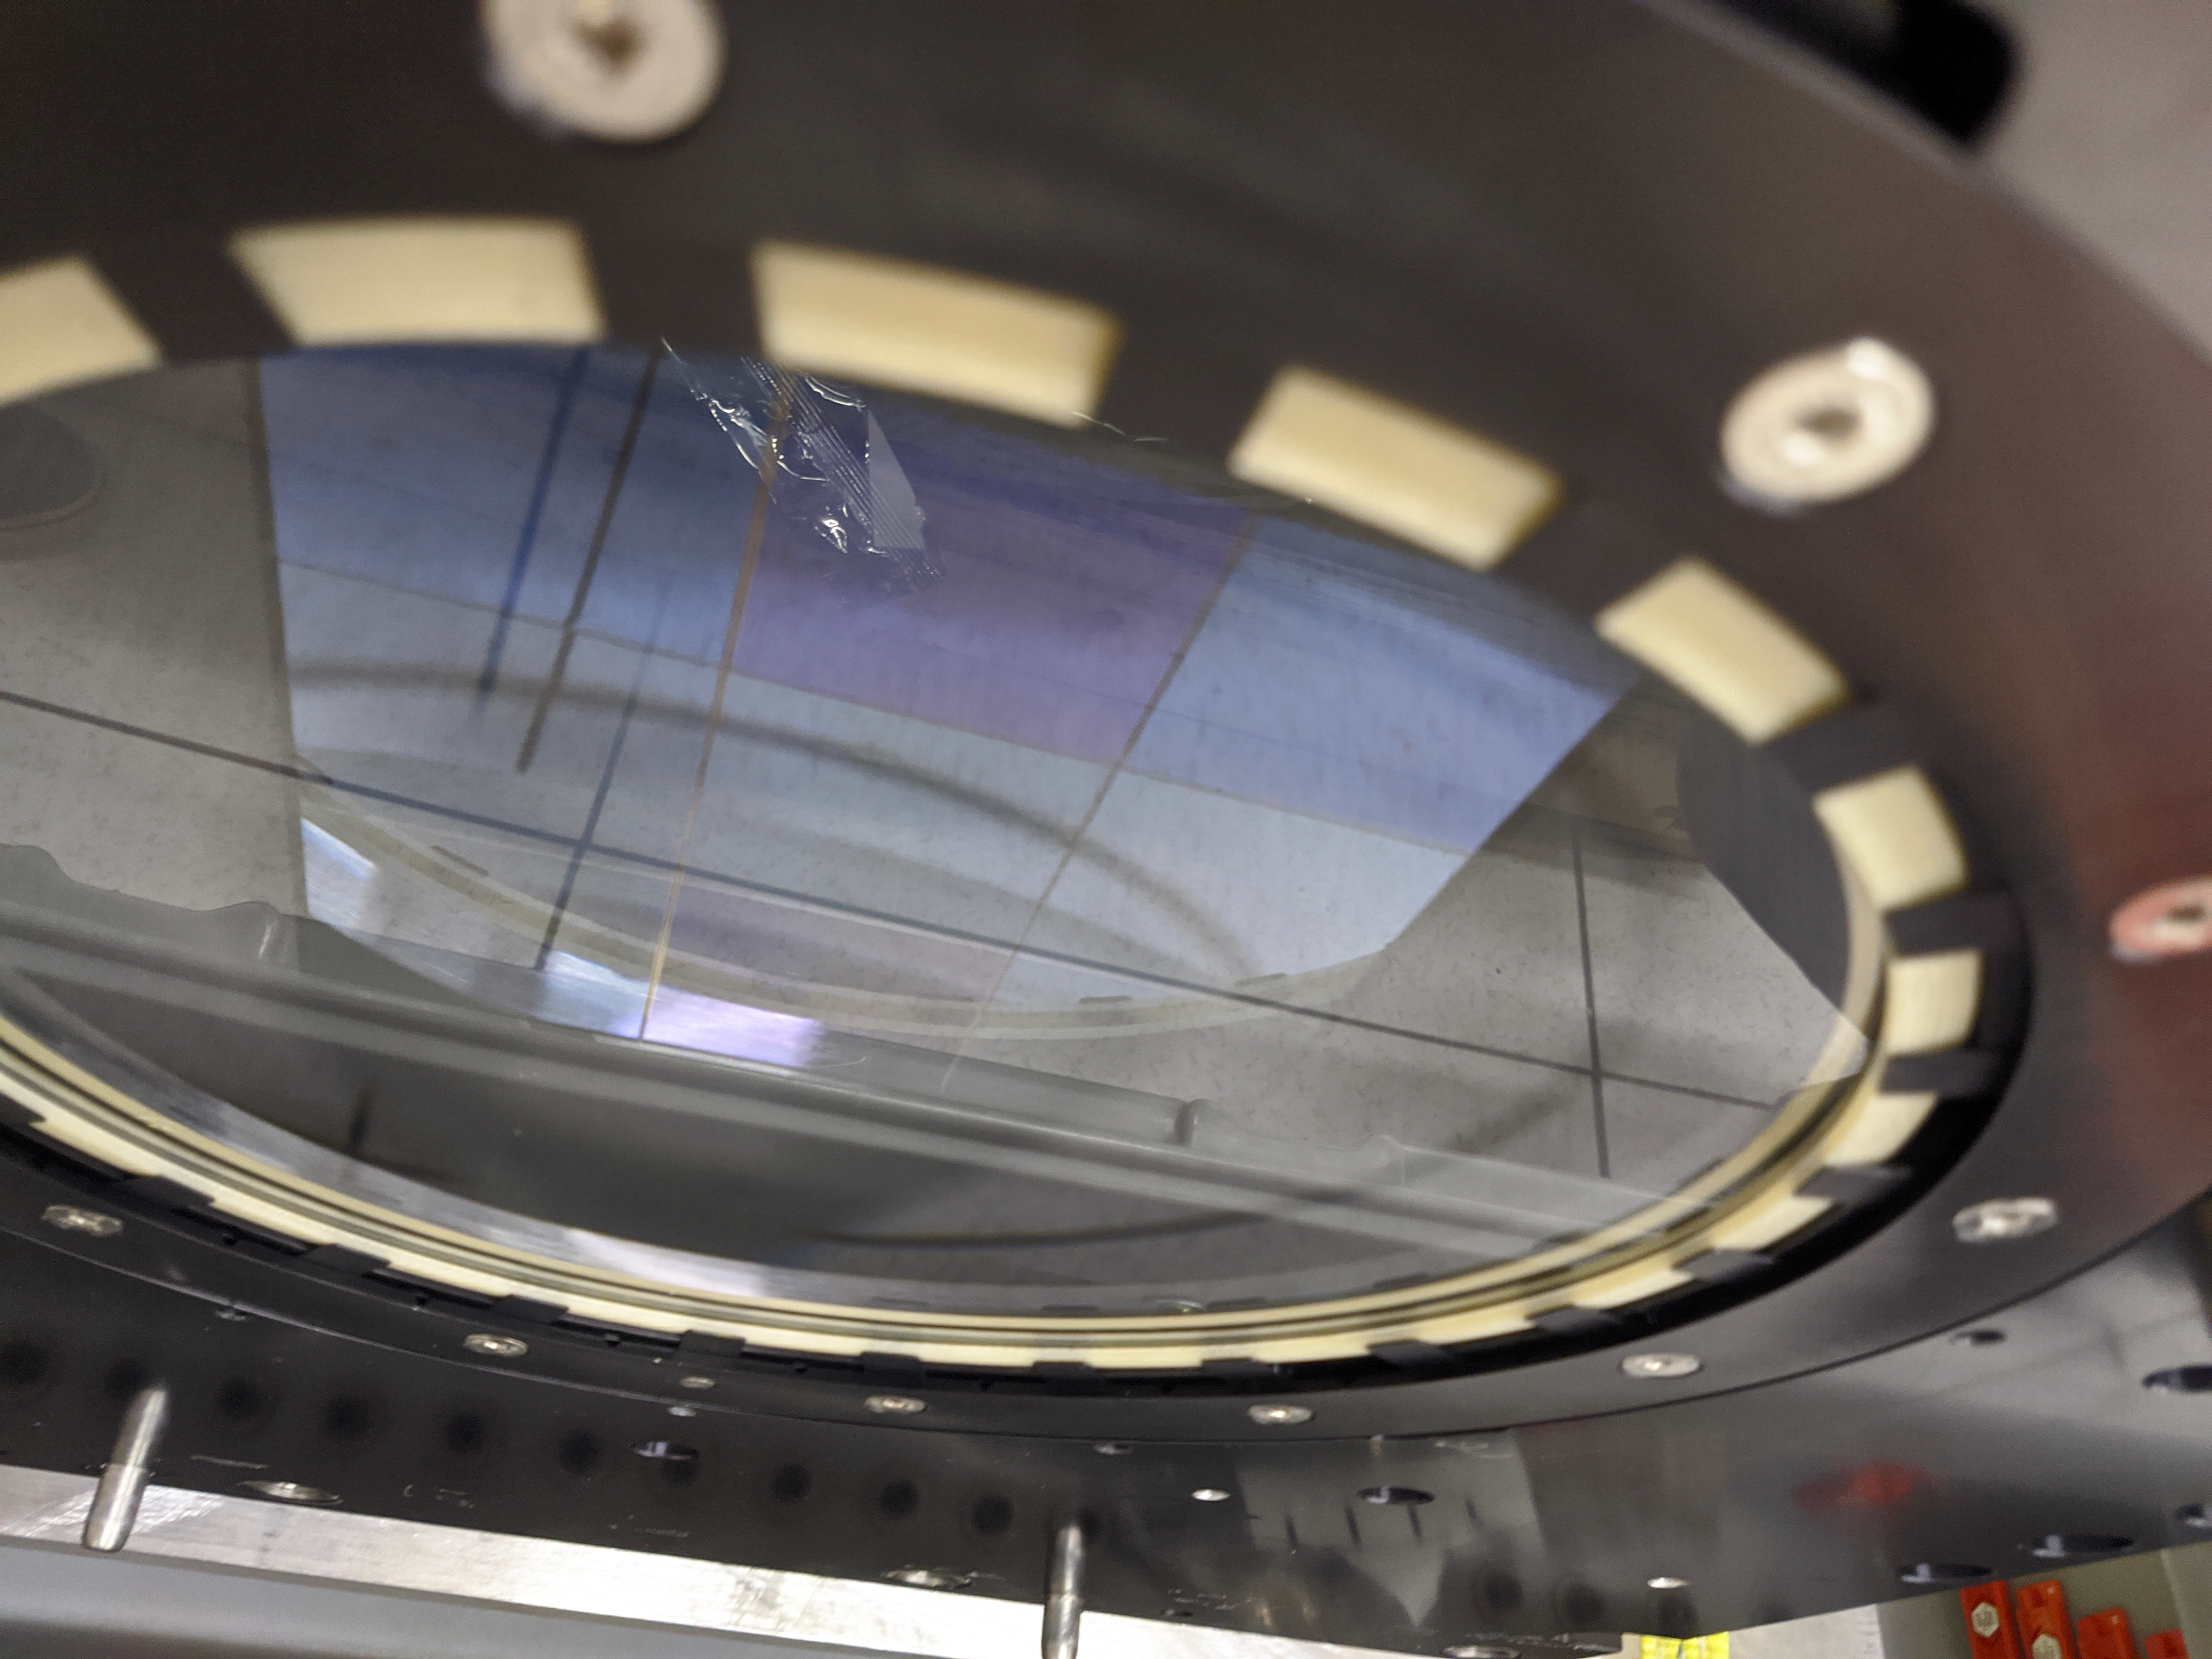

ComCam Arrives in La Serena

The Rubin Observatory Commissioning Camera, which left Tucson on March 16th, has safely arrived in La Serena, Chile. It was unpacked in the La Serena Data Center, and inspections showed that the physical components are in good shape. Next, ComCam will be set up in a safe configuration and the team will determine which testing activities can be done in the Data Center computer room while the summit is closed. The ComCam integration structure is still en route to Chile by ship, and is scheduled to arrive in late April.

Credit: Rubin Observatory/NSF/AURA